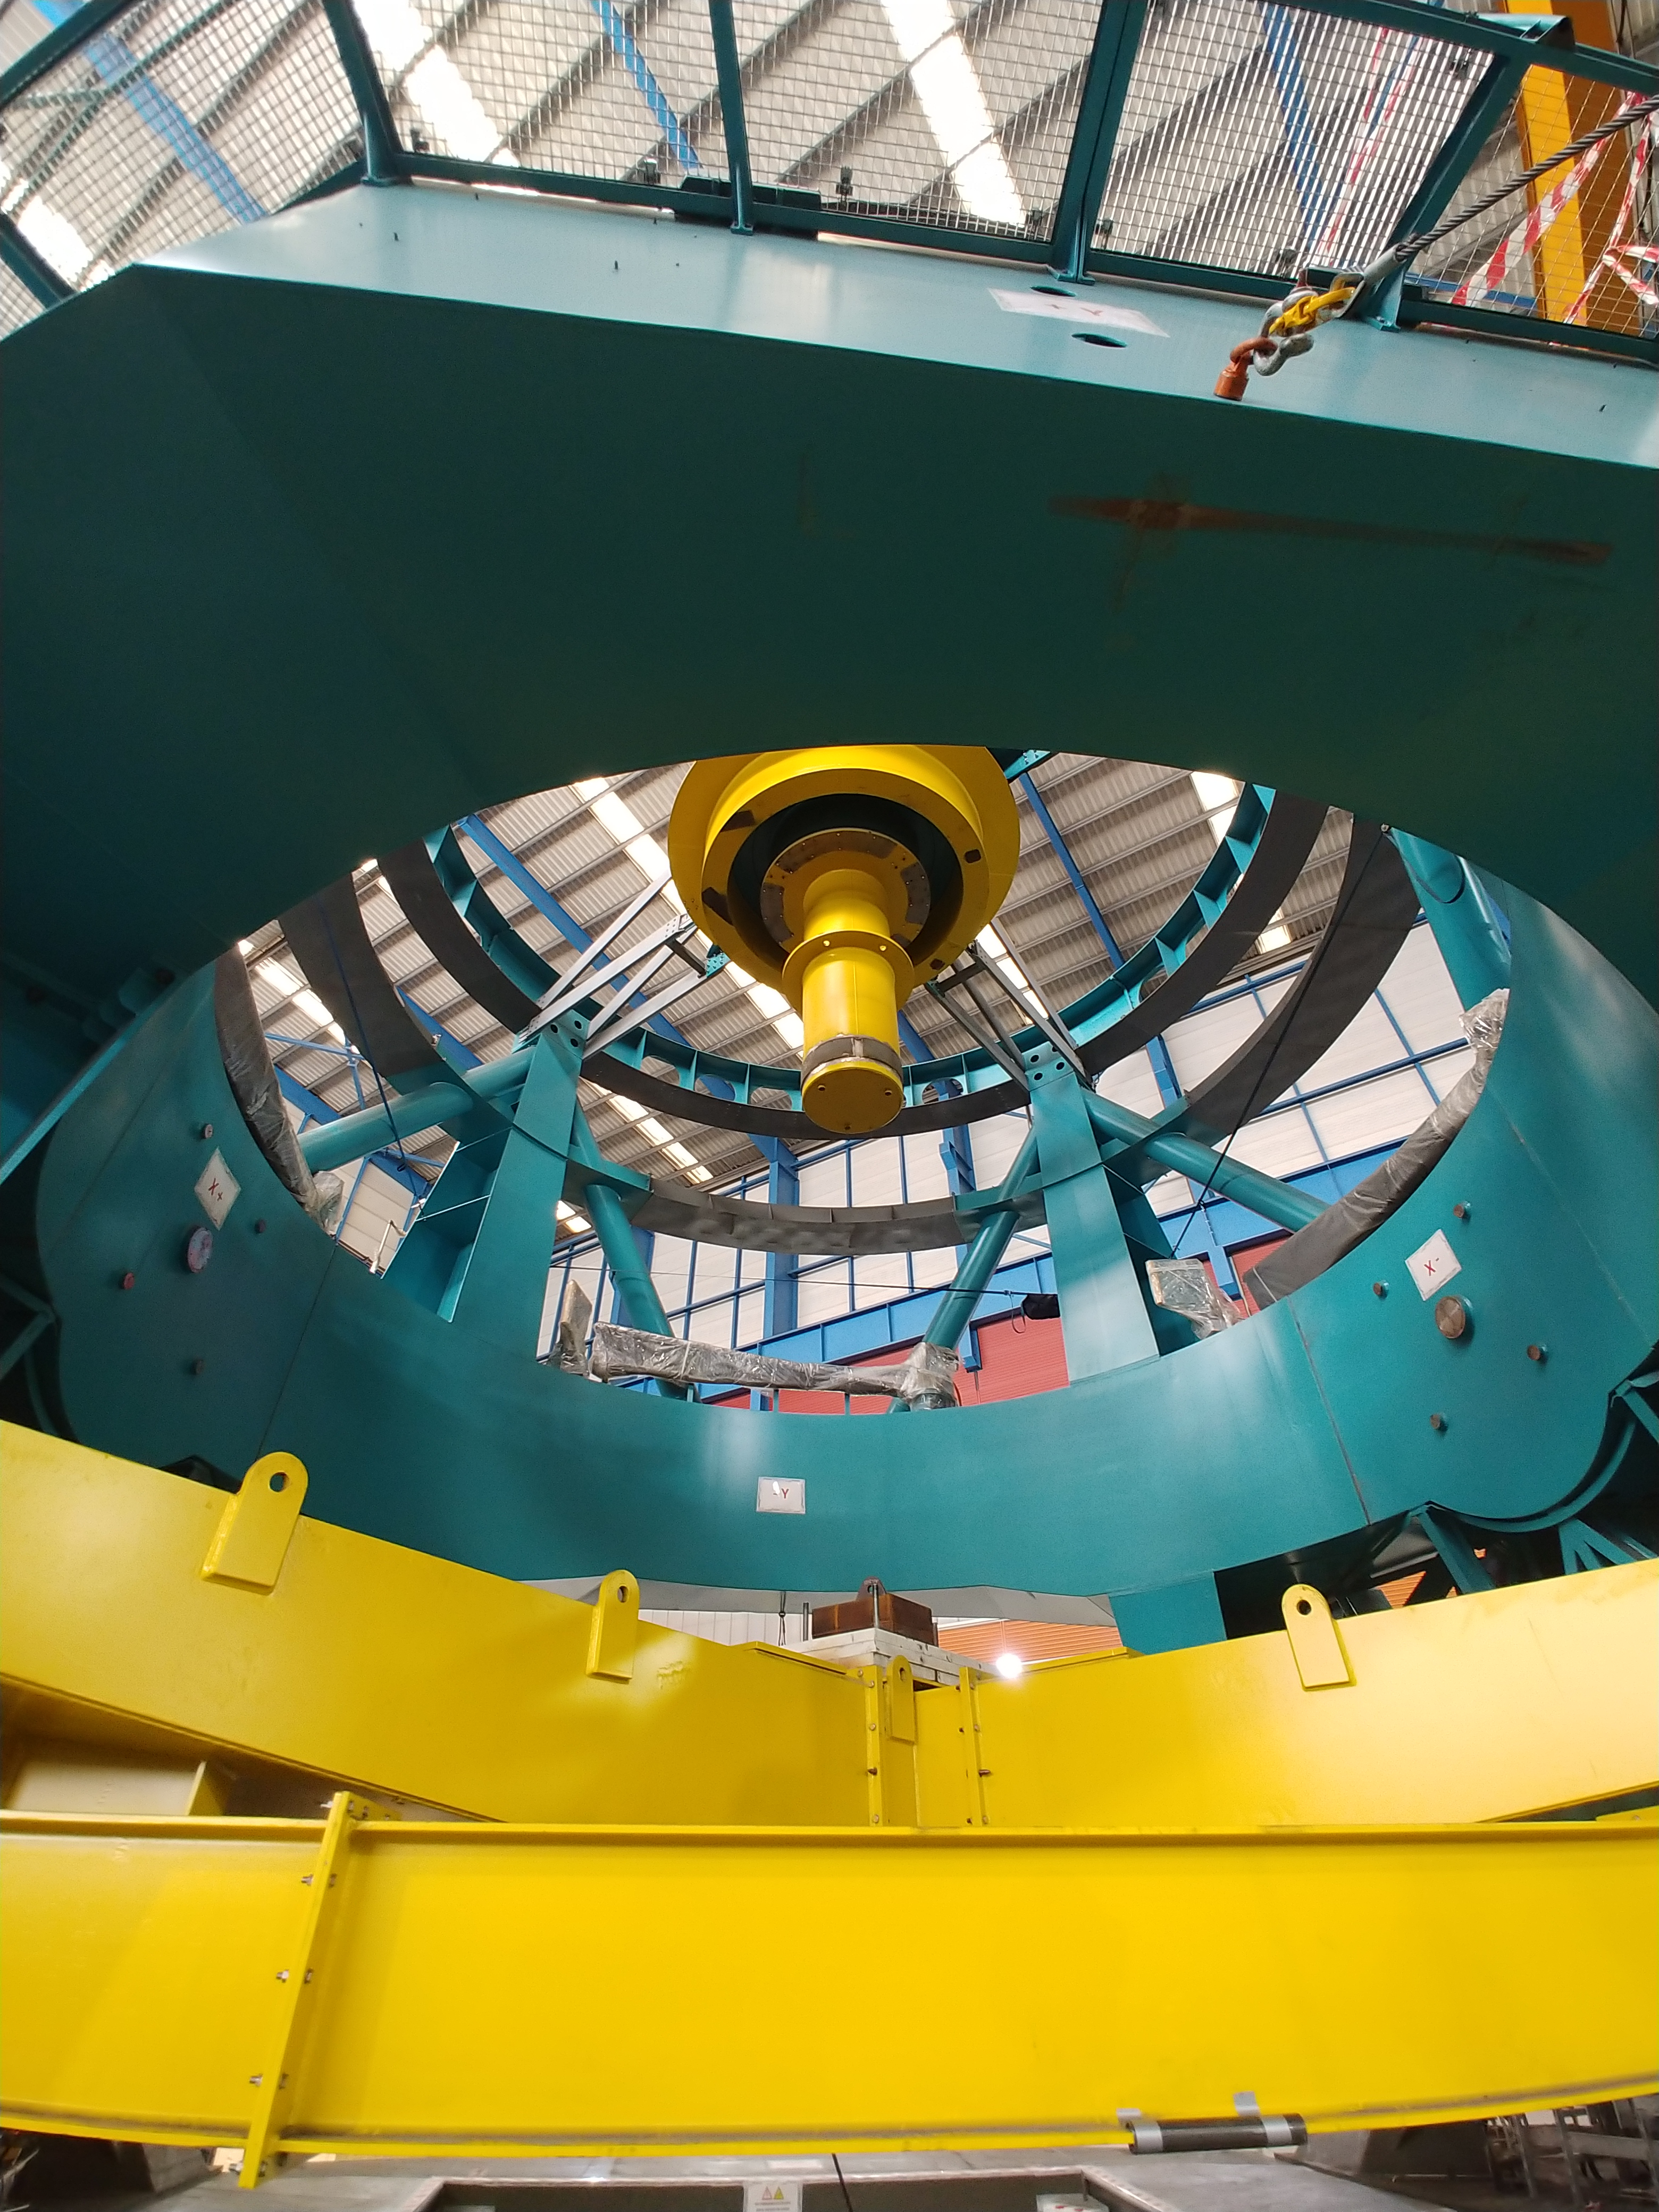

TMA Safety Review

An LSST team spent 5 days in Spain this month, conducting a thorough safety review of the Telescope Mount Assembly (TMA), at vendor Asturfeito. LSST Safety Manager Chuck Gessner, Telescope and Site Technical Manager Shawn Callahan, Senior Systems Engineer Austin Roberts, and Lead Electrical Engineer Oliver Wiecha inspected the numerous safety features included in the structure of the TMA.

Credit: Rubin Observatory/NSF/AURA